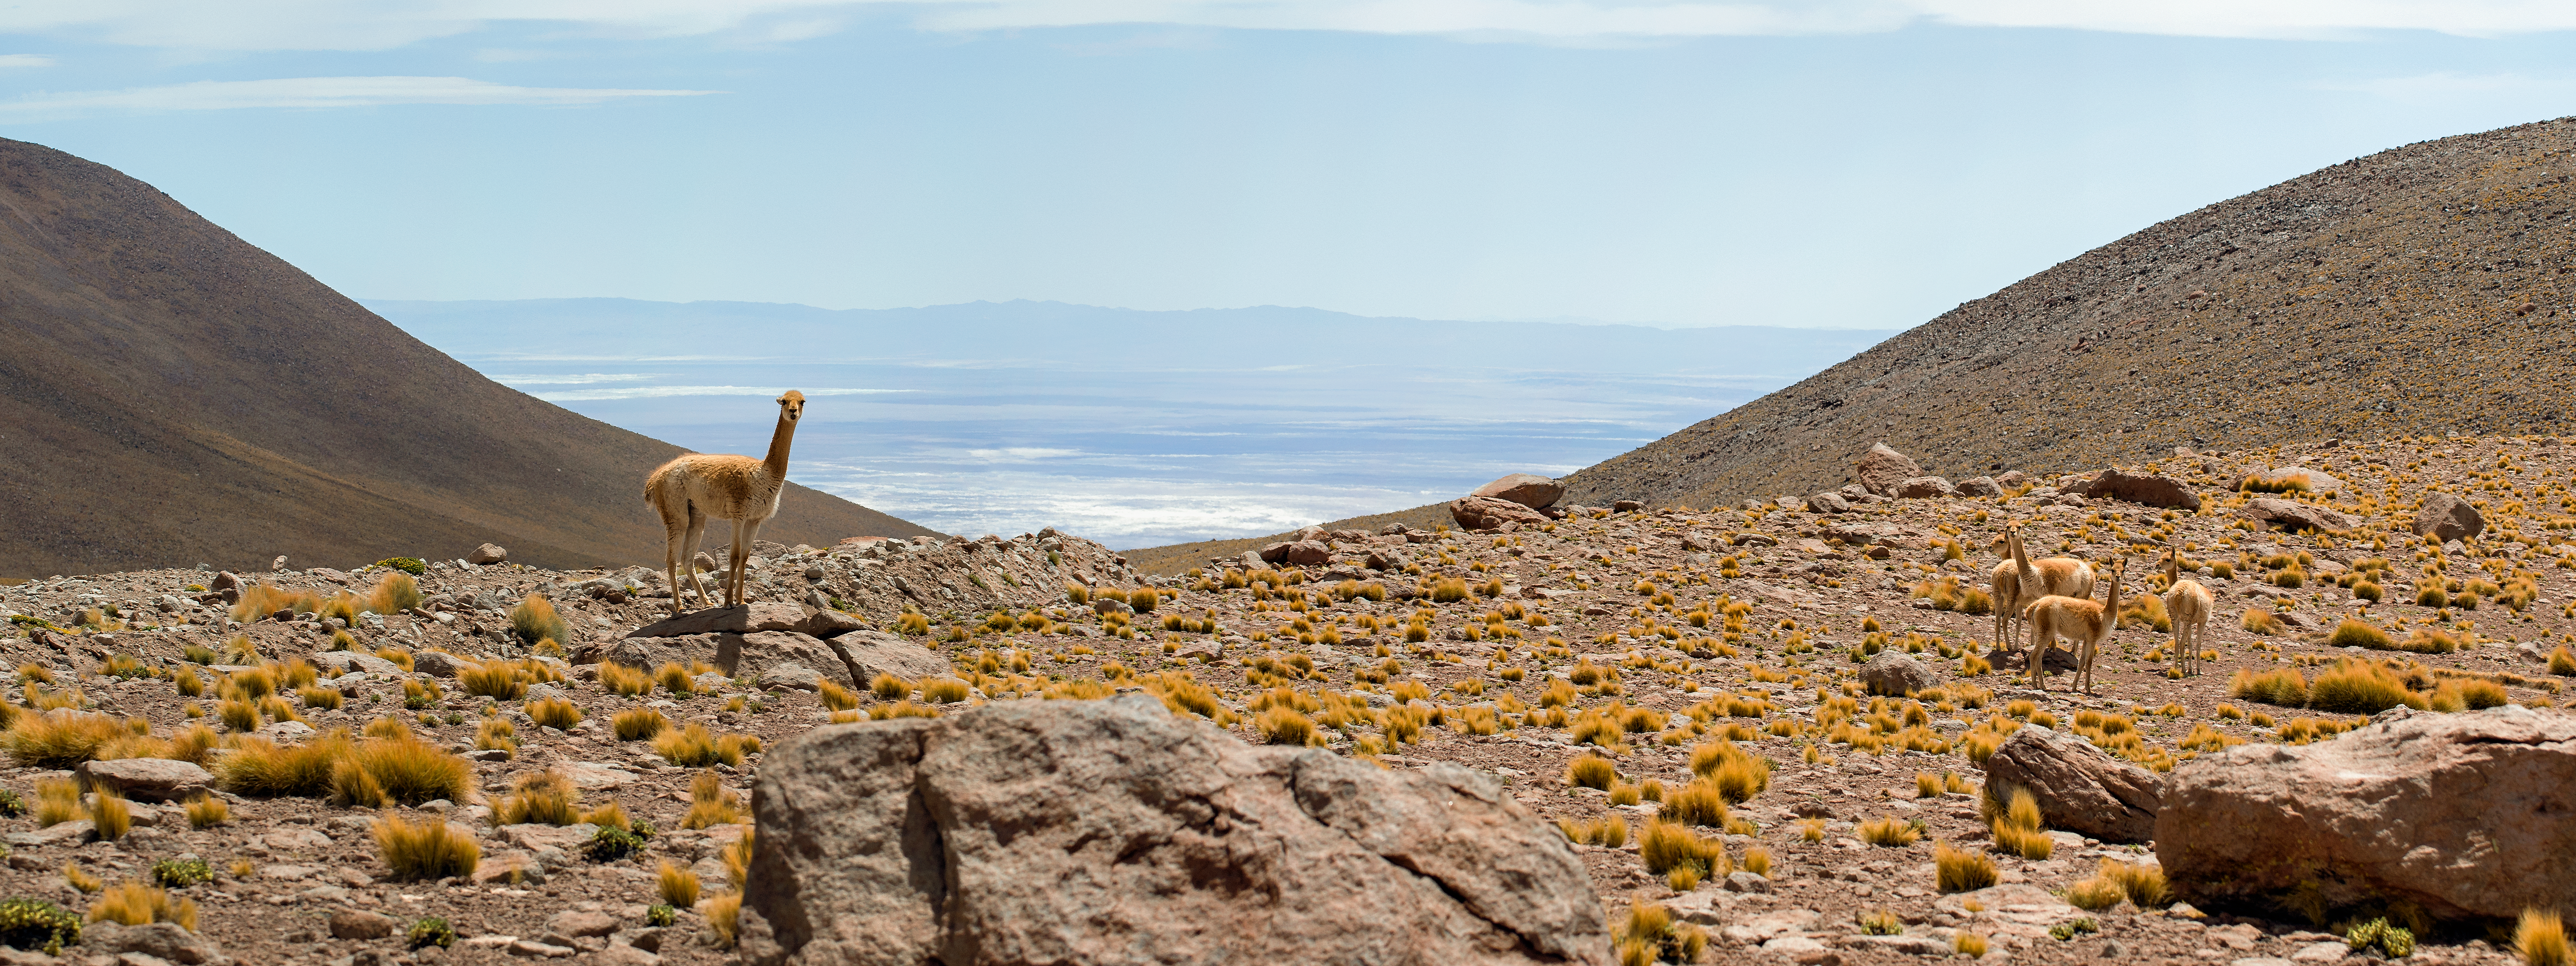

Vicuñas and ALMA

Found only in the high alpine regions of the Andes, Vicuñas are related to llamas and alpacas, and are prized for their fine wool. In recent years, these revered animals have graciously shared their habitat with some of the most advanced telescopic equipment in the world, ESO's Atacama Large Millimeter/submillimeter Array (ALMA).

Credit: S. Otarola/ESO